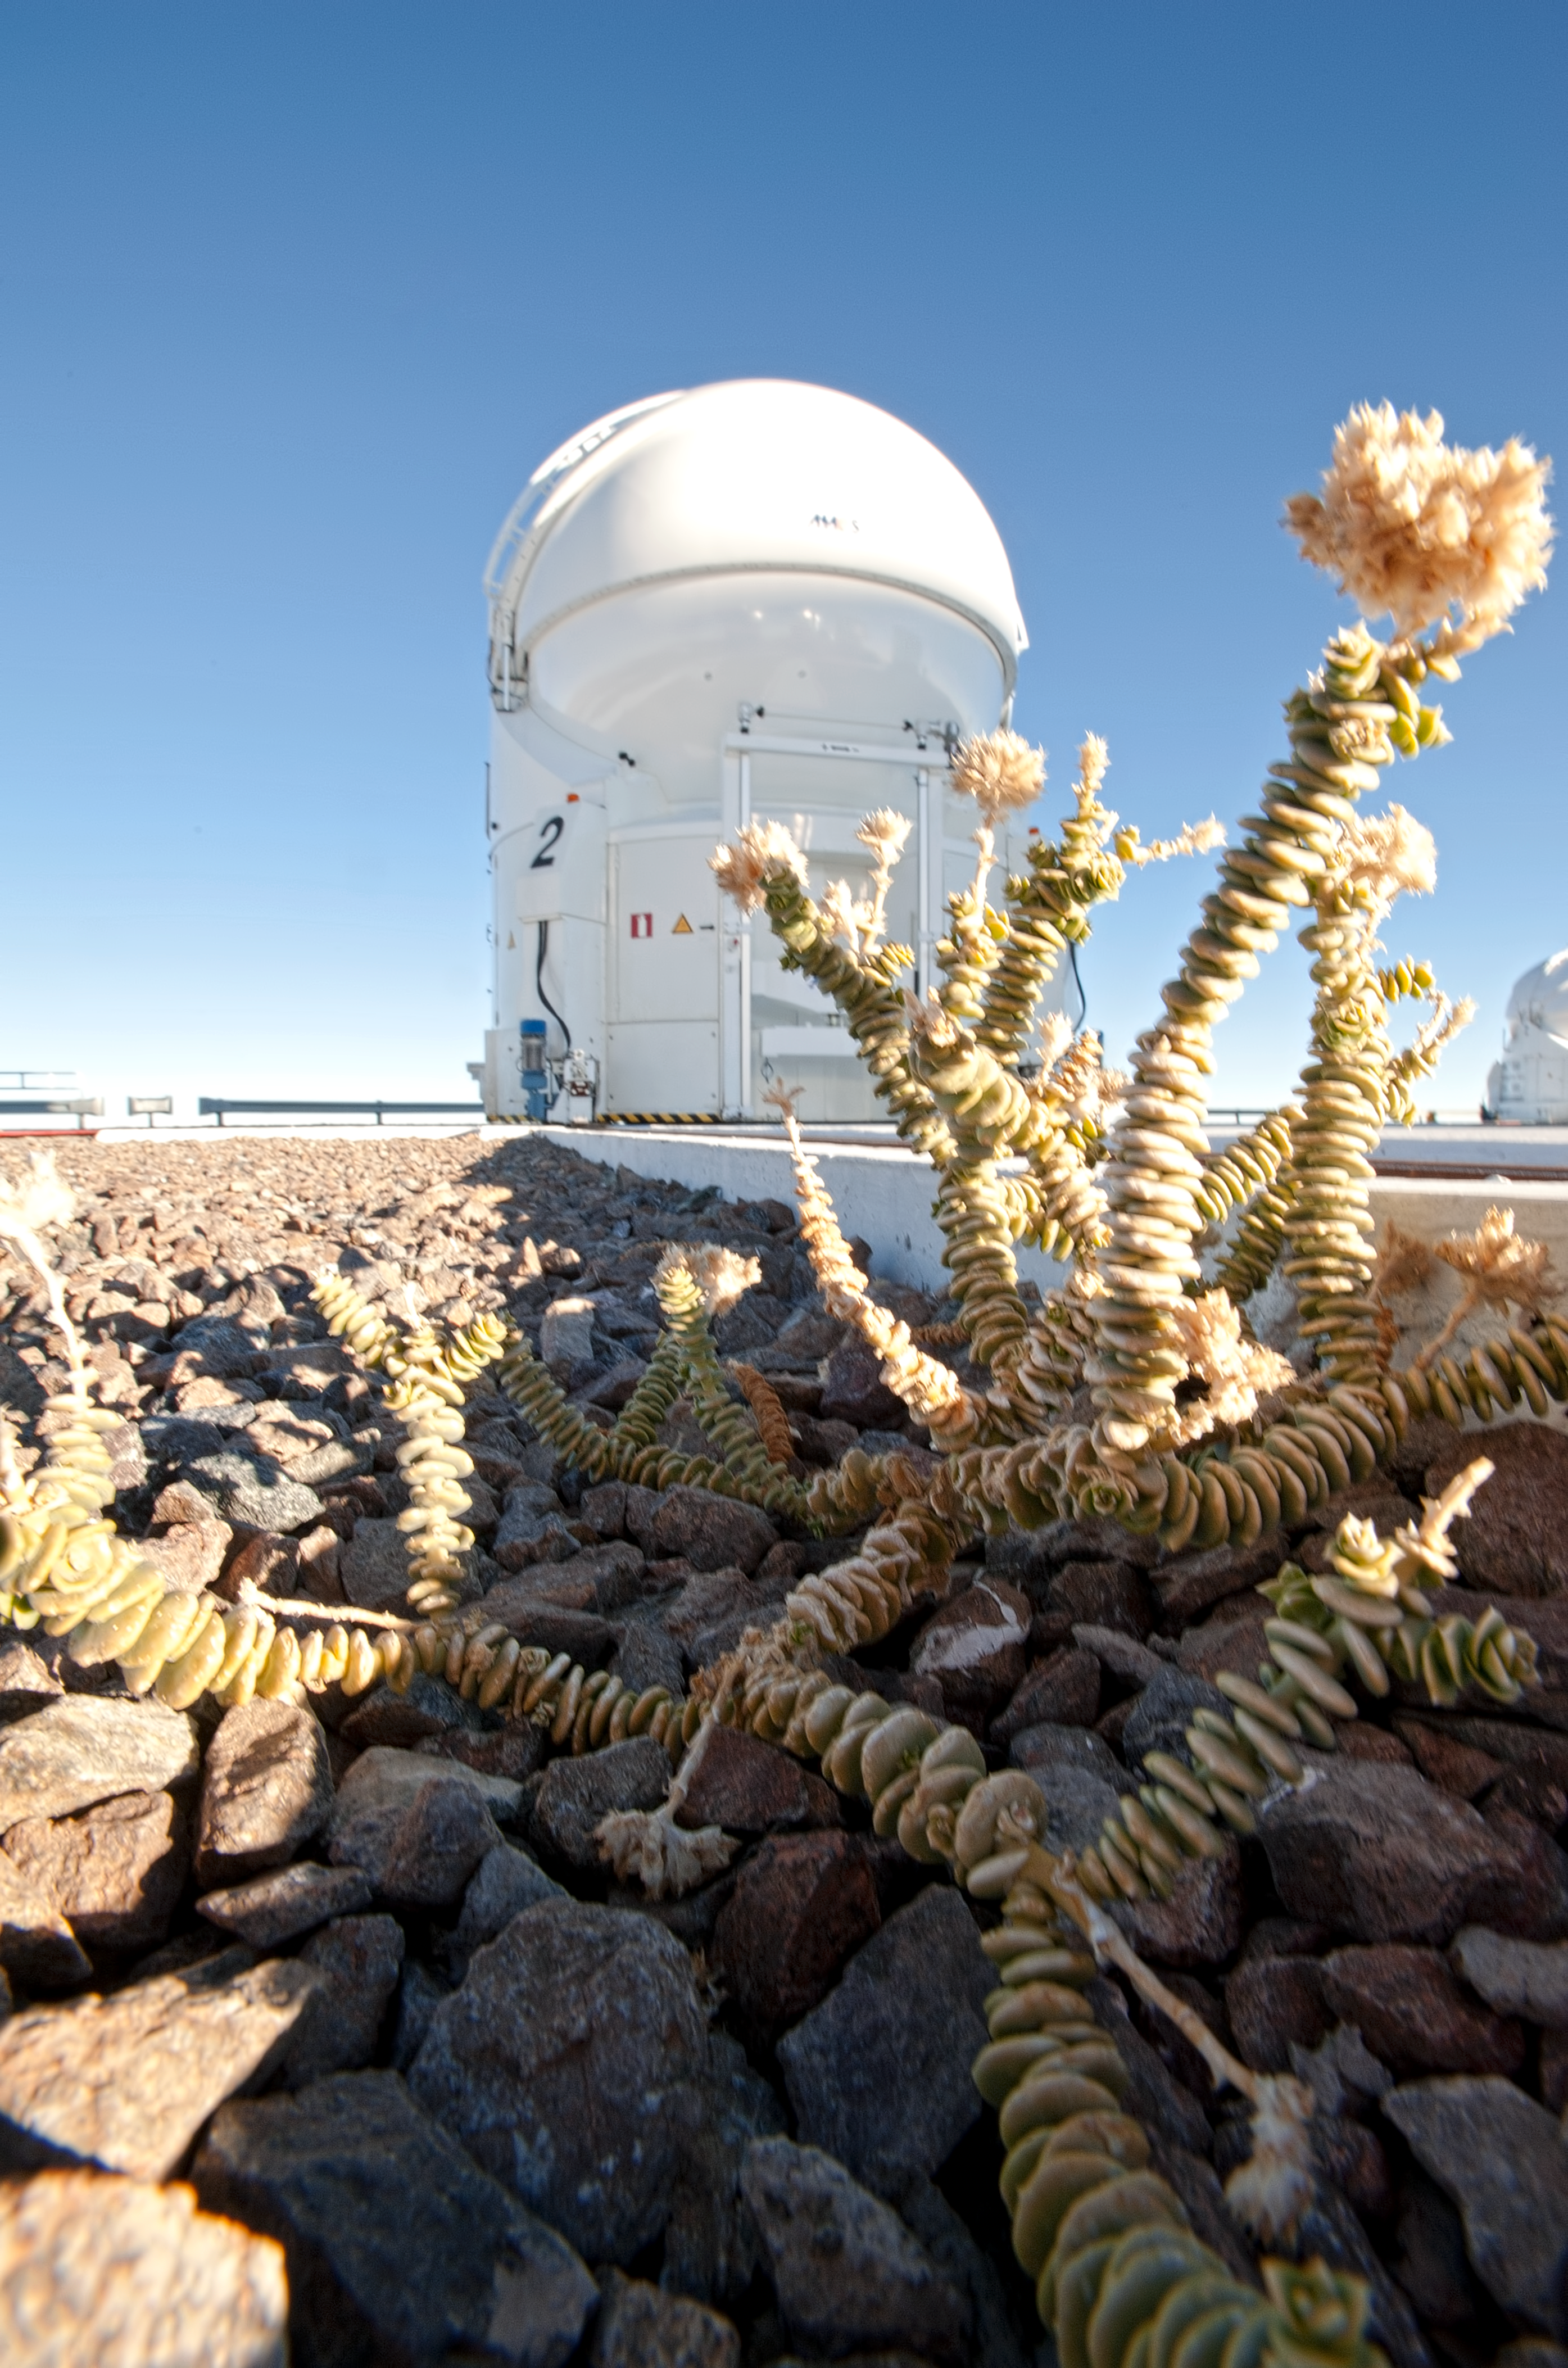

A plant at the VLT AT

One of the Auxiliary Telescopes of the VLT on Cerro Paranal. Even in the Atacama Desert of Chile, sturdy plants can grow. Photograph taken in July 2010.

Credit: ESO